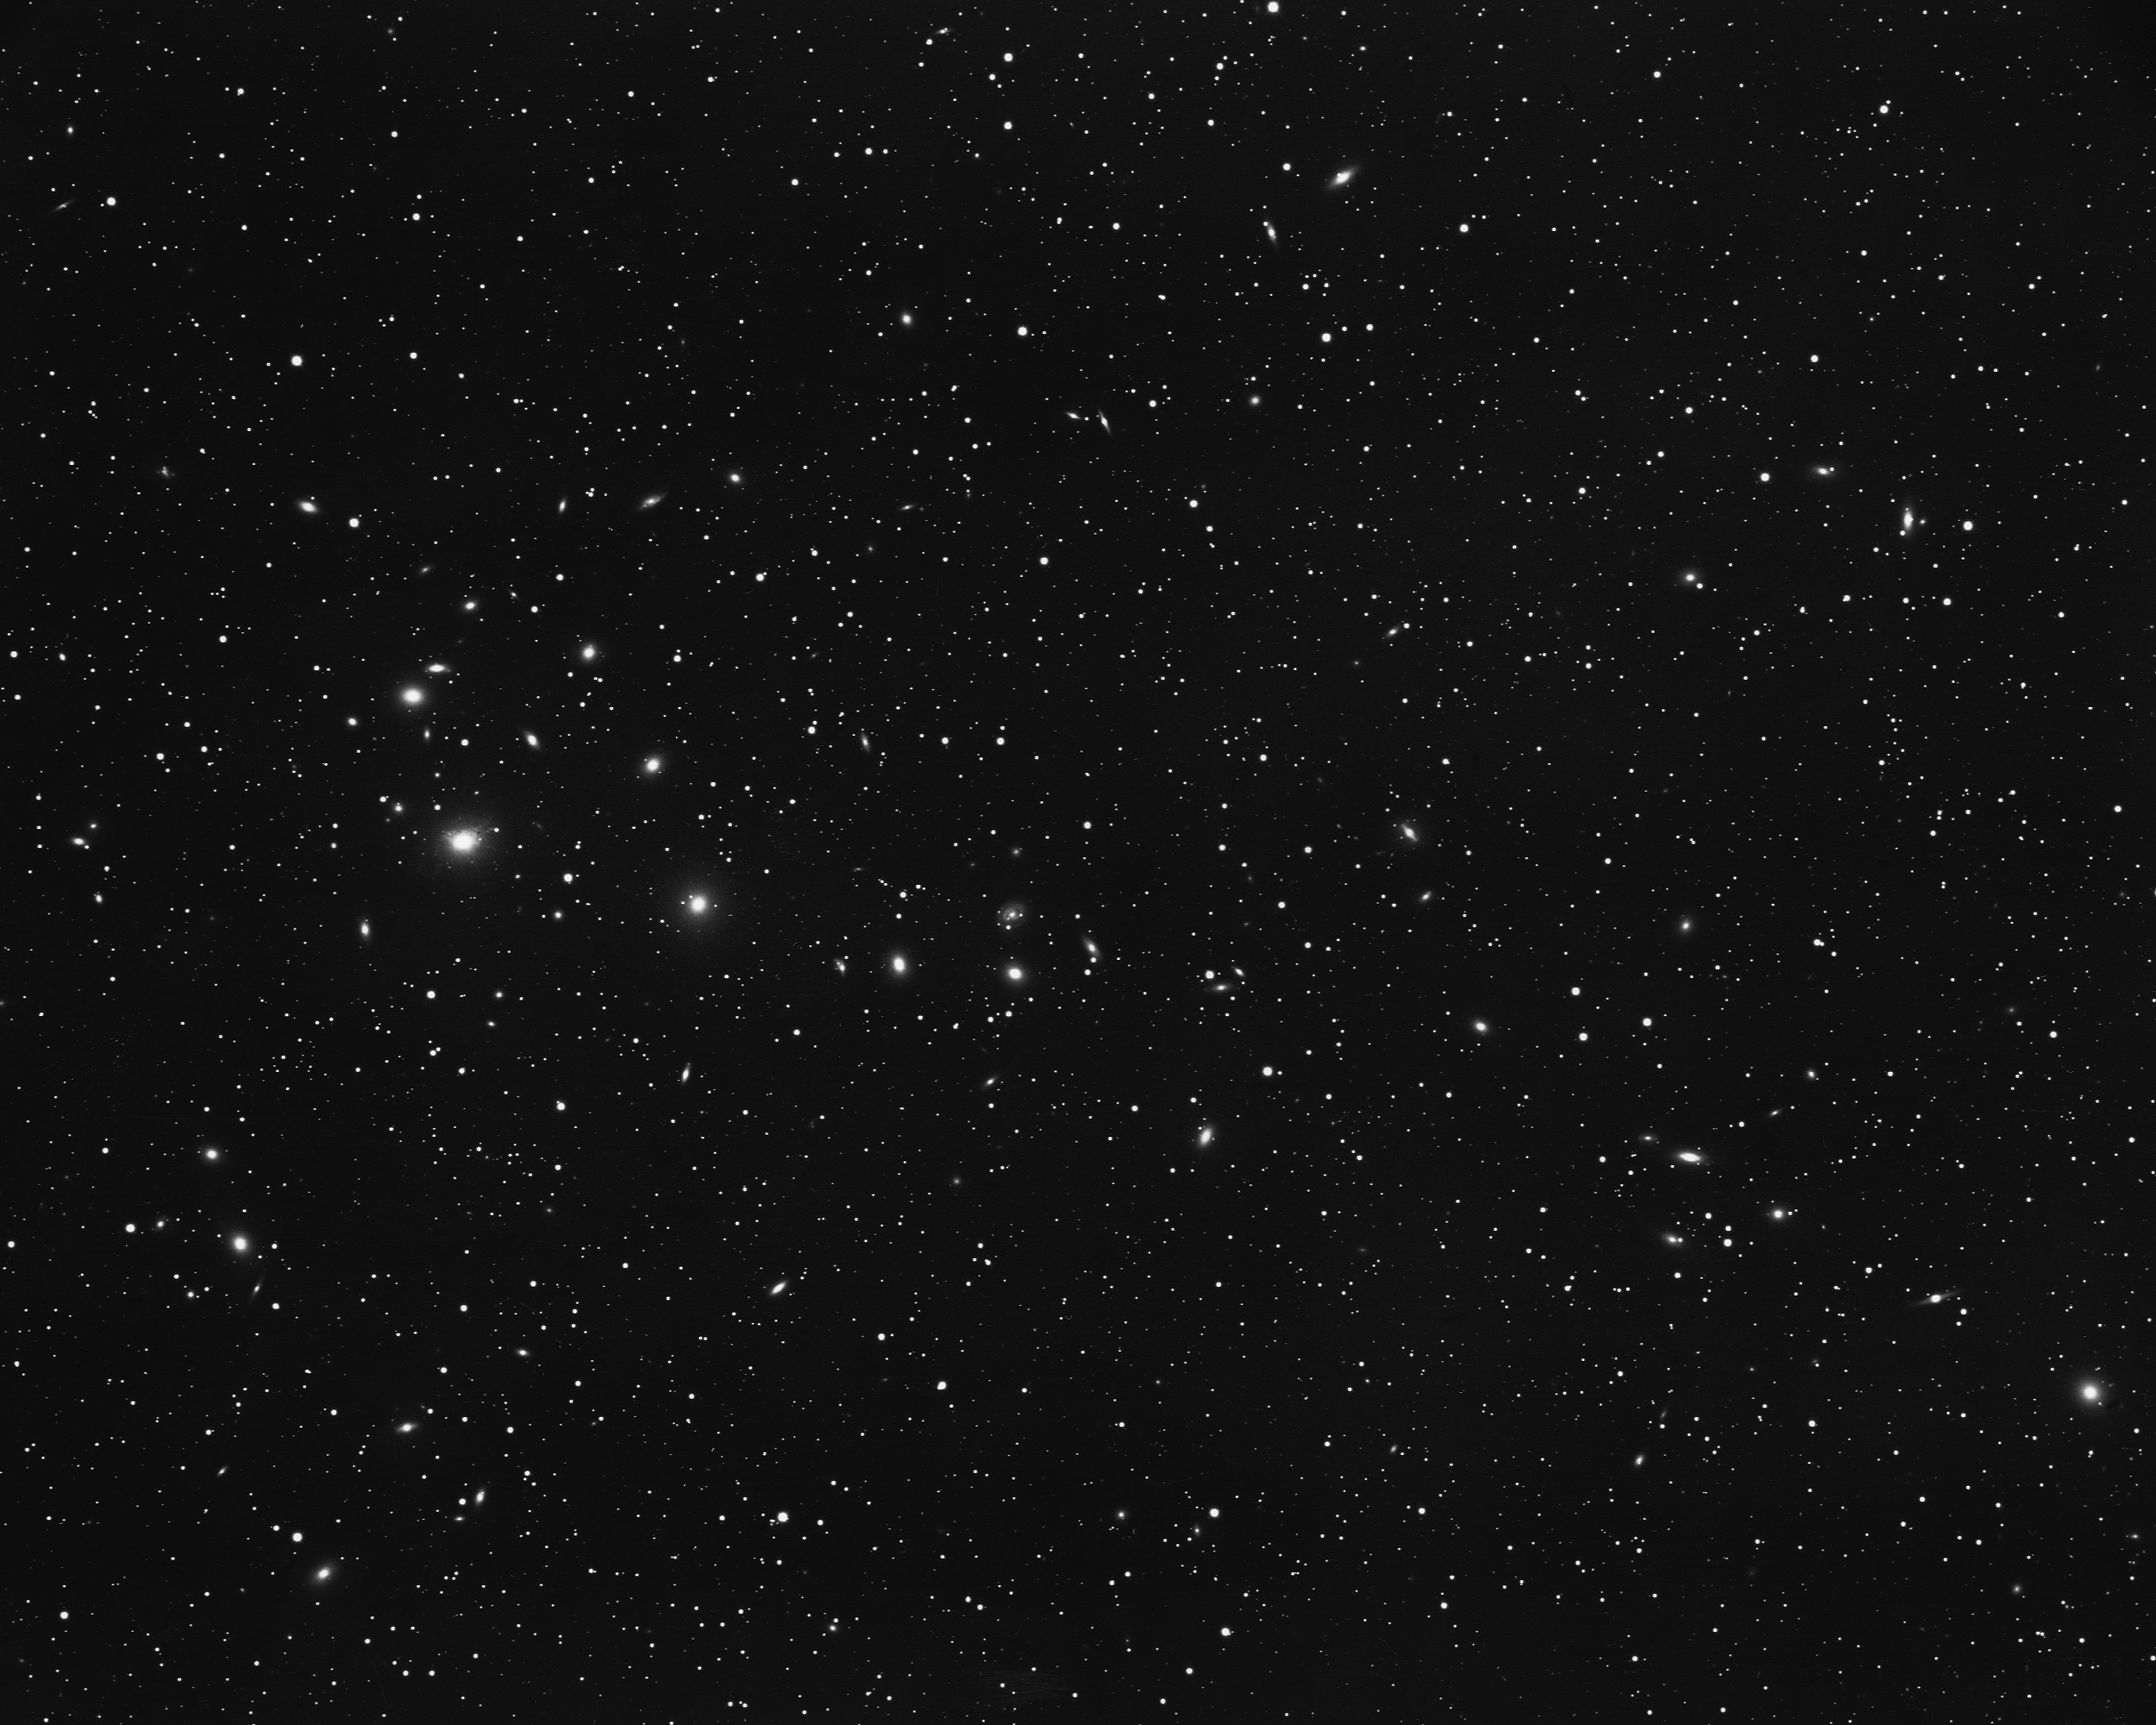

Cluster of galaxies in Perseus

This cluster in the constellation Perseus includes the strong radio galaxy NGC1275. KPNO 4-meter Mayall telescope, 1975.

Credit: NOIRLab/NSF/AURA